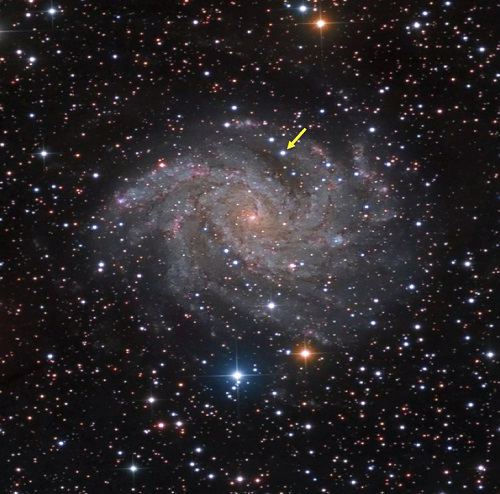

Spiral galaxy NGC 6946 and SN 2017eaw

Image of spiral galaxy NGC 6946 and SN 2017eaw indicated by arrow. Photo courtesy of Damian Peach, obtained on May 28th, 2017, at 10:31 UTC from the Sierra Remote Observatory, California.

Credit: NOIRLab/Gemini Observatory/AURA